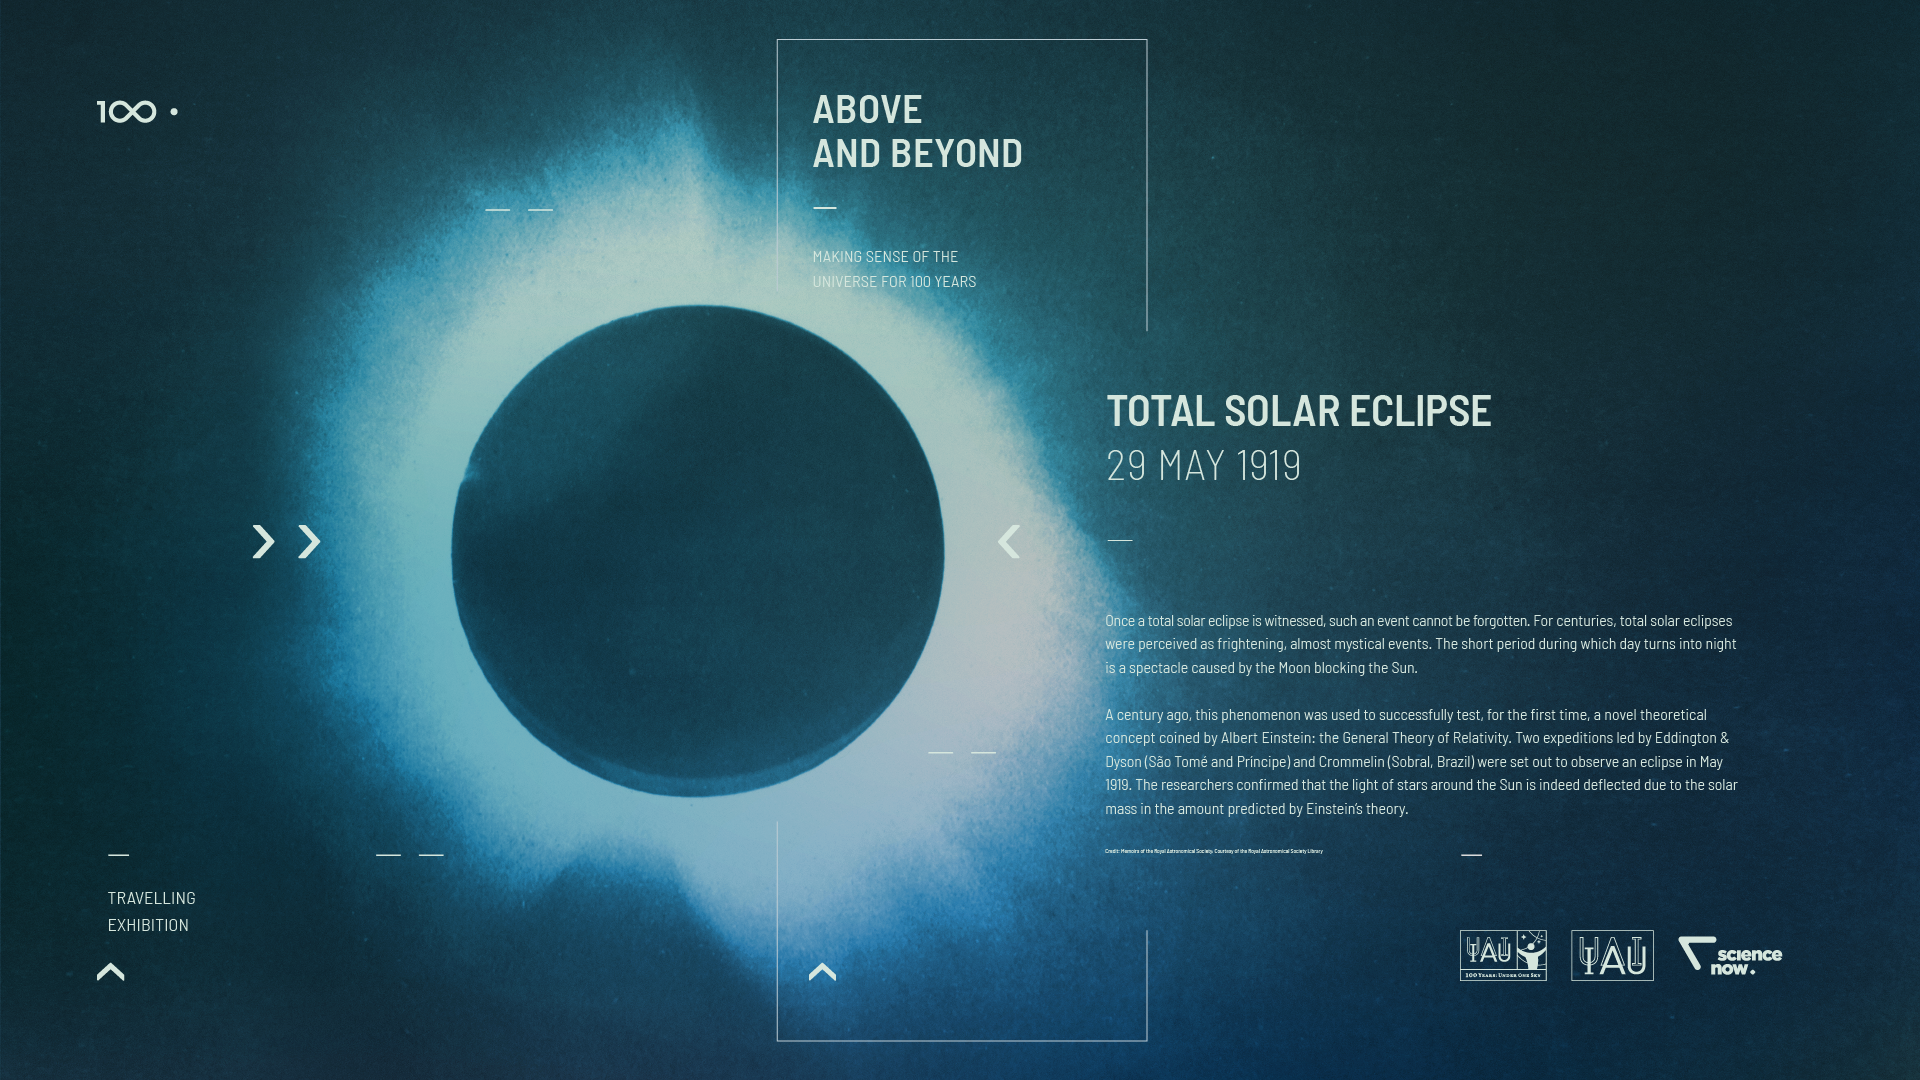

IAU 100th Anniversary Open-source Exhibition Premieres in Vienna

The Above and Beyond open-source exhibition was launched at the International Astronomical Union (IAU) General Assembly in Vienna, Austria. The exhibition — commissioned within the framework of the IAU 100th anniversary celebrations — showcases some of the most significant and surprising astronomical breakthroughs that have shaped science, technology and culture over the last century. Designed in the spirit of open science, it is available as a travelling exhibition, touring major European cities in 2018 and 2019.

Credit: IAU